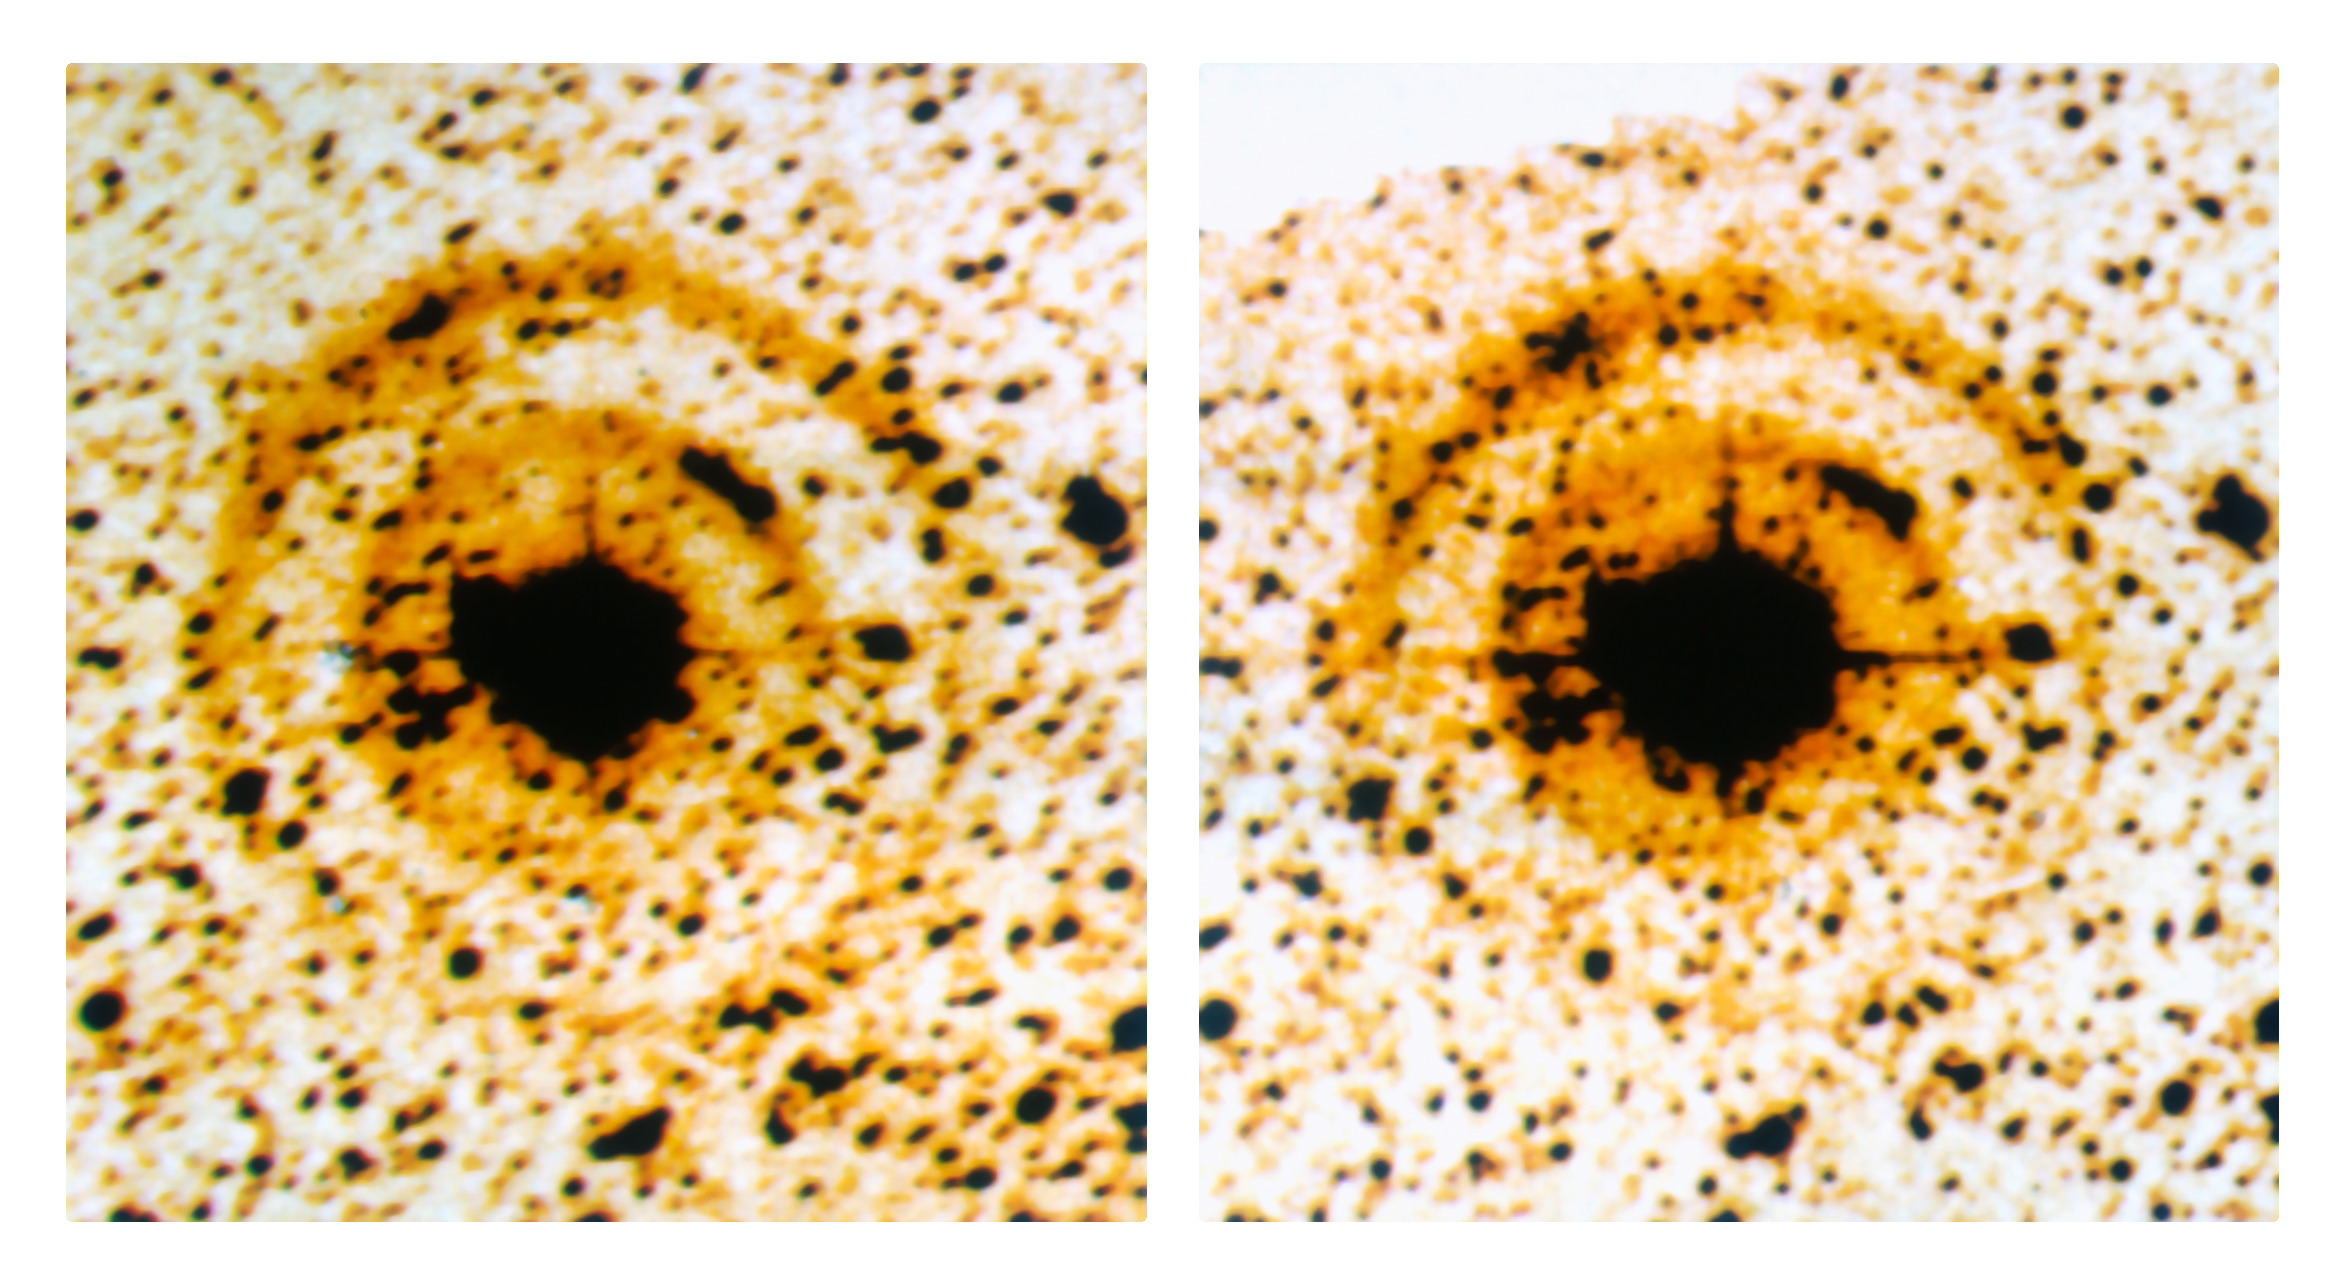

Light echoes around SN 1987A

CCD images of the double light echo around supernova SN 1987A, as observed with the ESO 3.6-metre telescope and EFOSC with a coronographic mask on 13 February 1988 (Ieft) and 16 March 1988 (right). A careful comparison shows the expansion, about 3 arcsec/month. Light echoes have been used as an efficient way of studying the structure of the interstellar medium close to the supernova. SN 1987A, detected in the nearby Large Magellanic Cloud, was the closest explosion of this kind for several centuries, the first visible by naked-eye for 383 years and definitely one of the most studied objects in modern astronomy. ESO telescopes have observed it for more than twenty years.

More information in ESO Messenger 52, p13: http://www.eso.org/sci/publications/messenger/archive/no.52-jun88/messenger-no52.pdf

Credit: ESO